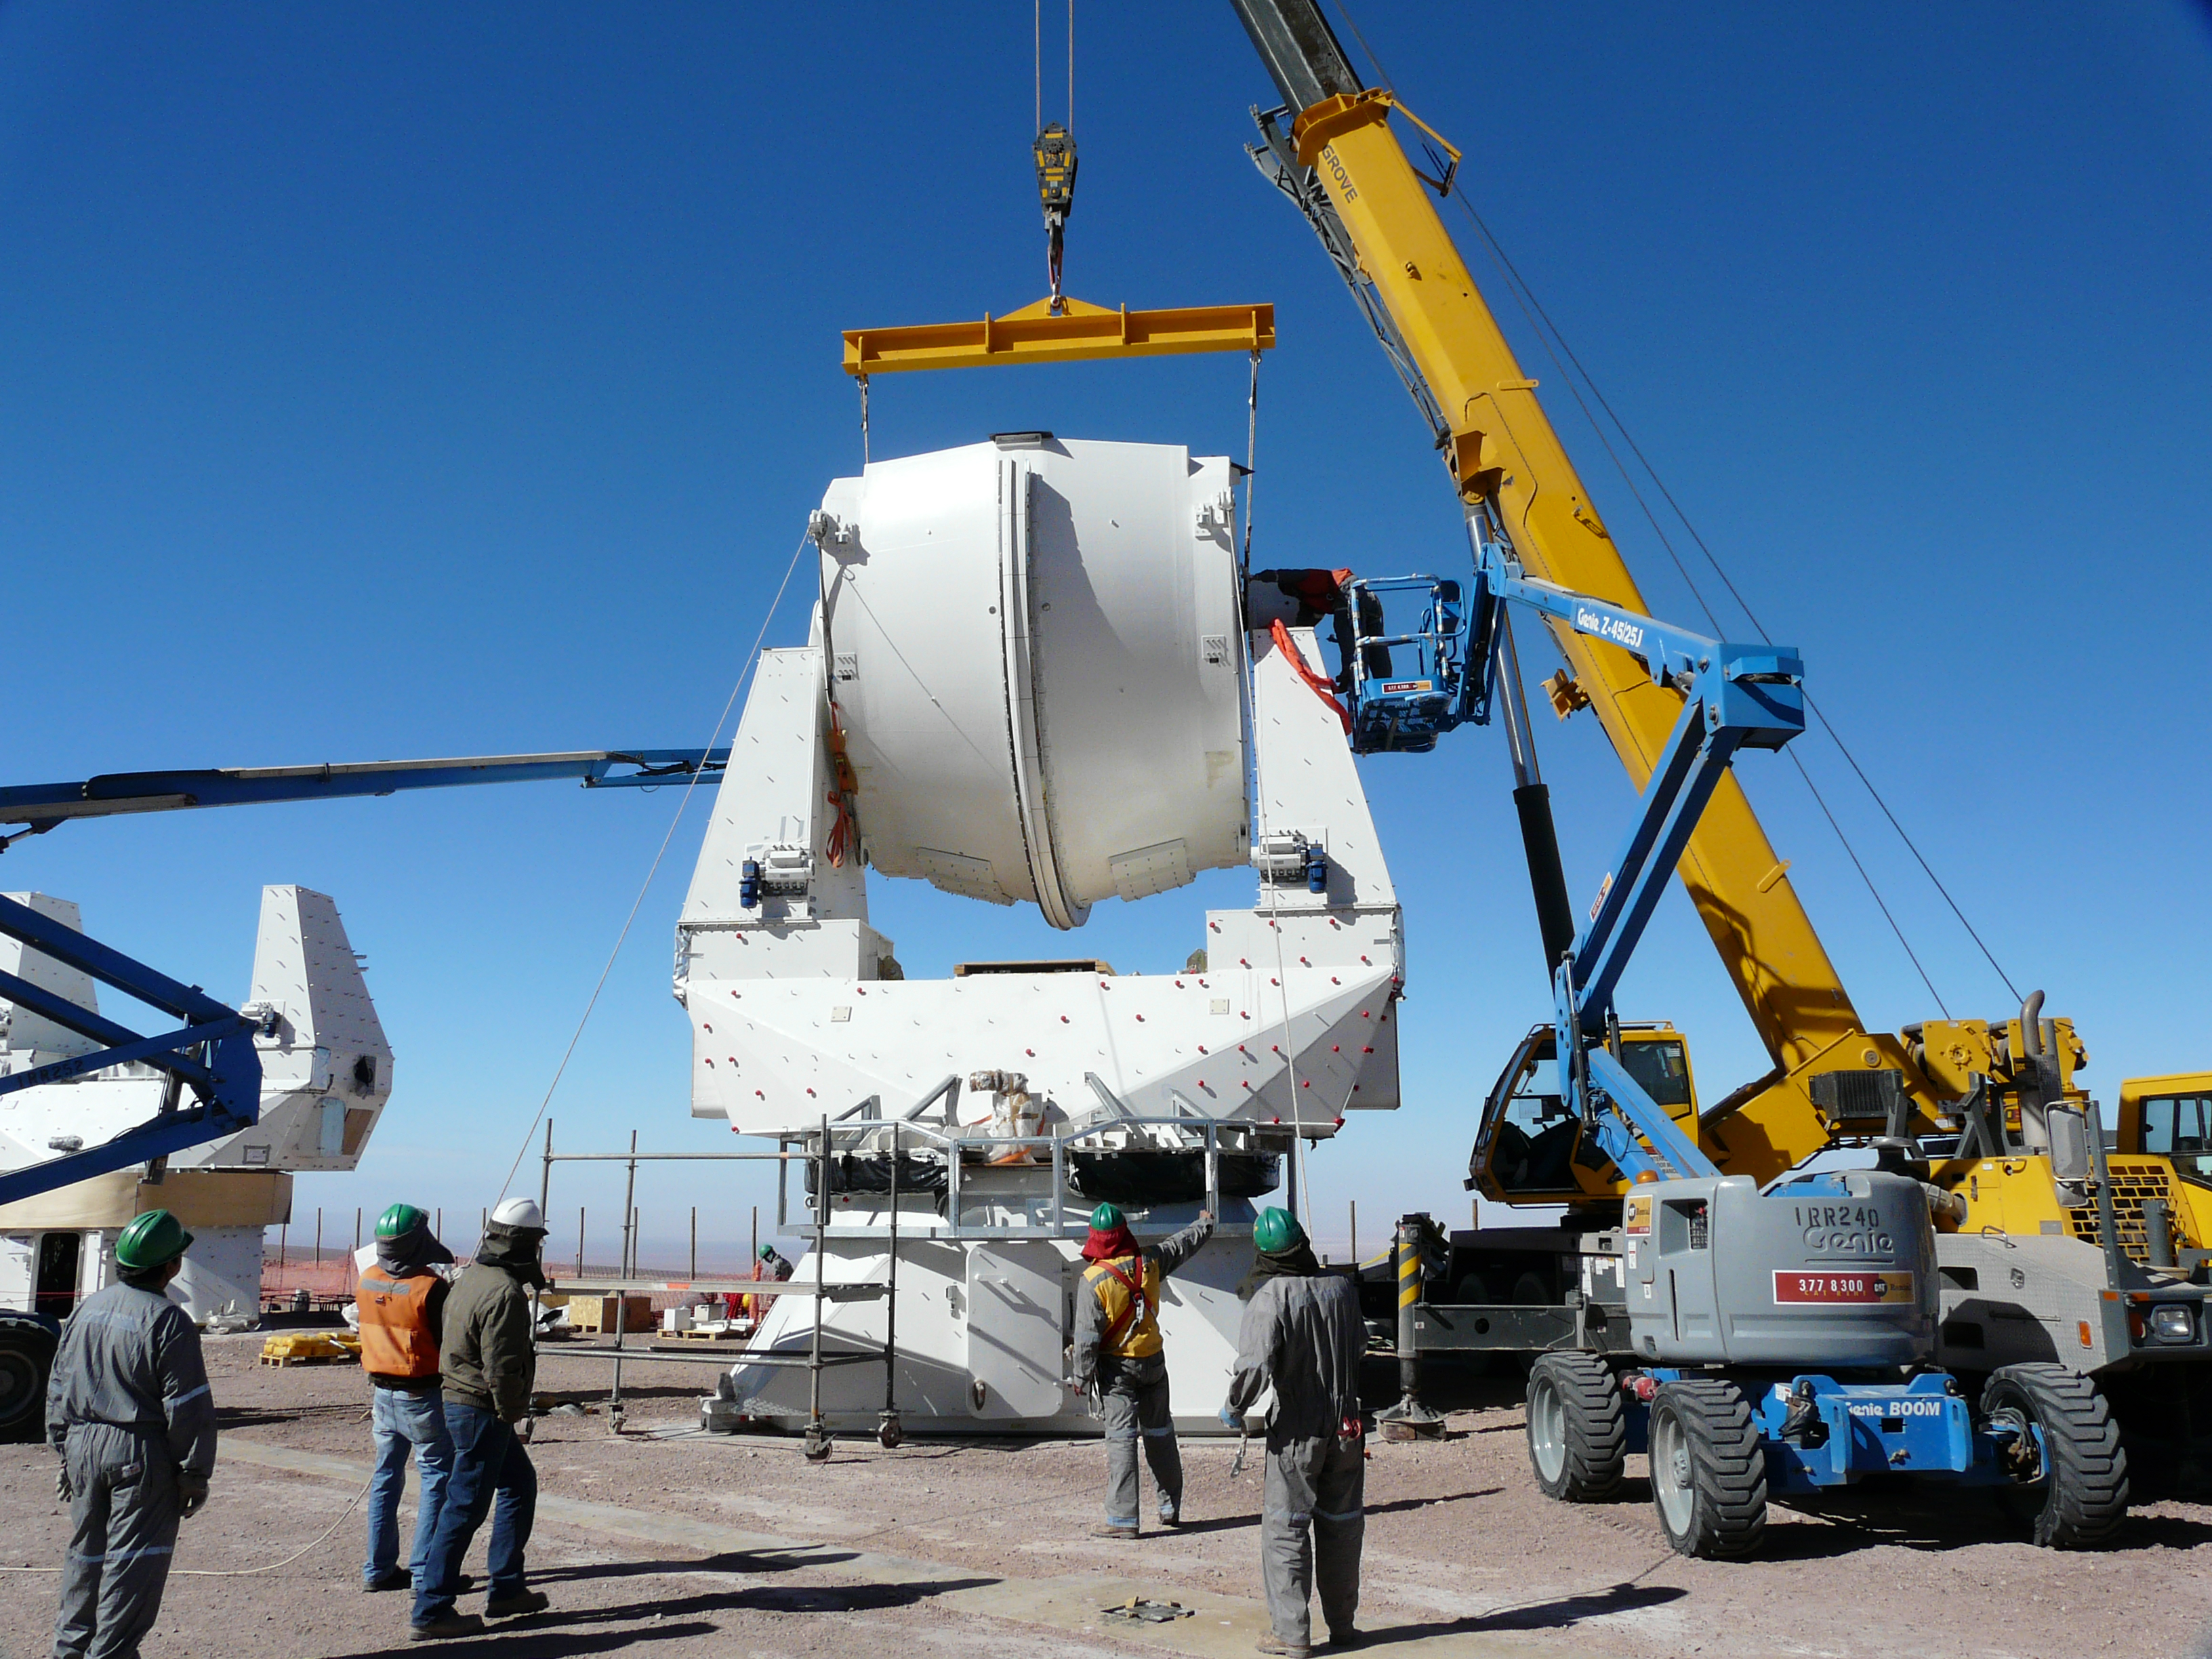

Assembling European antennas

Assembling the receiver cabin on the structure of the second European antenna for ALMA. The assembly of the antennas takes place at the Operations Support Facility (OSF), located at 2900m altitude on the road to the Chajnantor plateau. With its revolutionary design, composed initially of 66 high-precision antennas, ALMA is the most powerful submillimetre-wavelength radio telescope in the world. The ALMA Project is a truly global partnership between the scientific communities of East Asia, Europe and North America with Chile. ESO is the European partner in ALMA.

Credit: ALMA (ESO/NAOJ/NRAO)/S. Stanghellini (ESO)